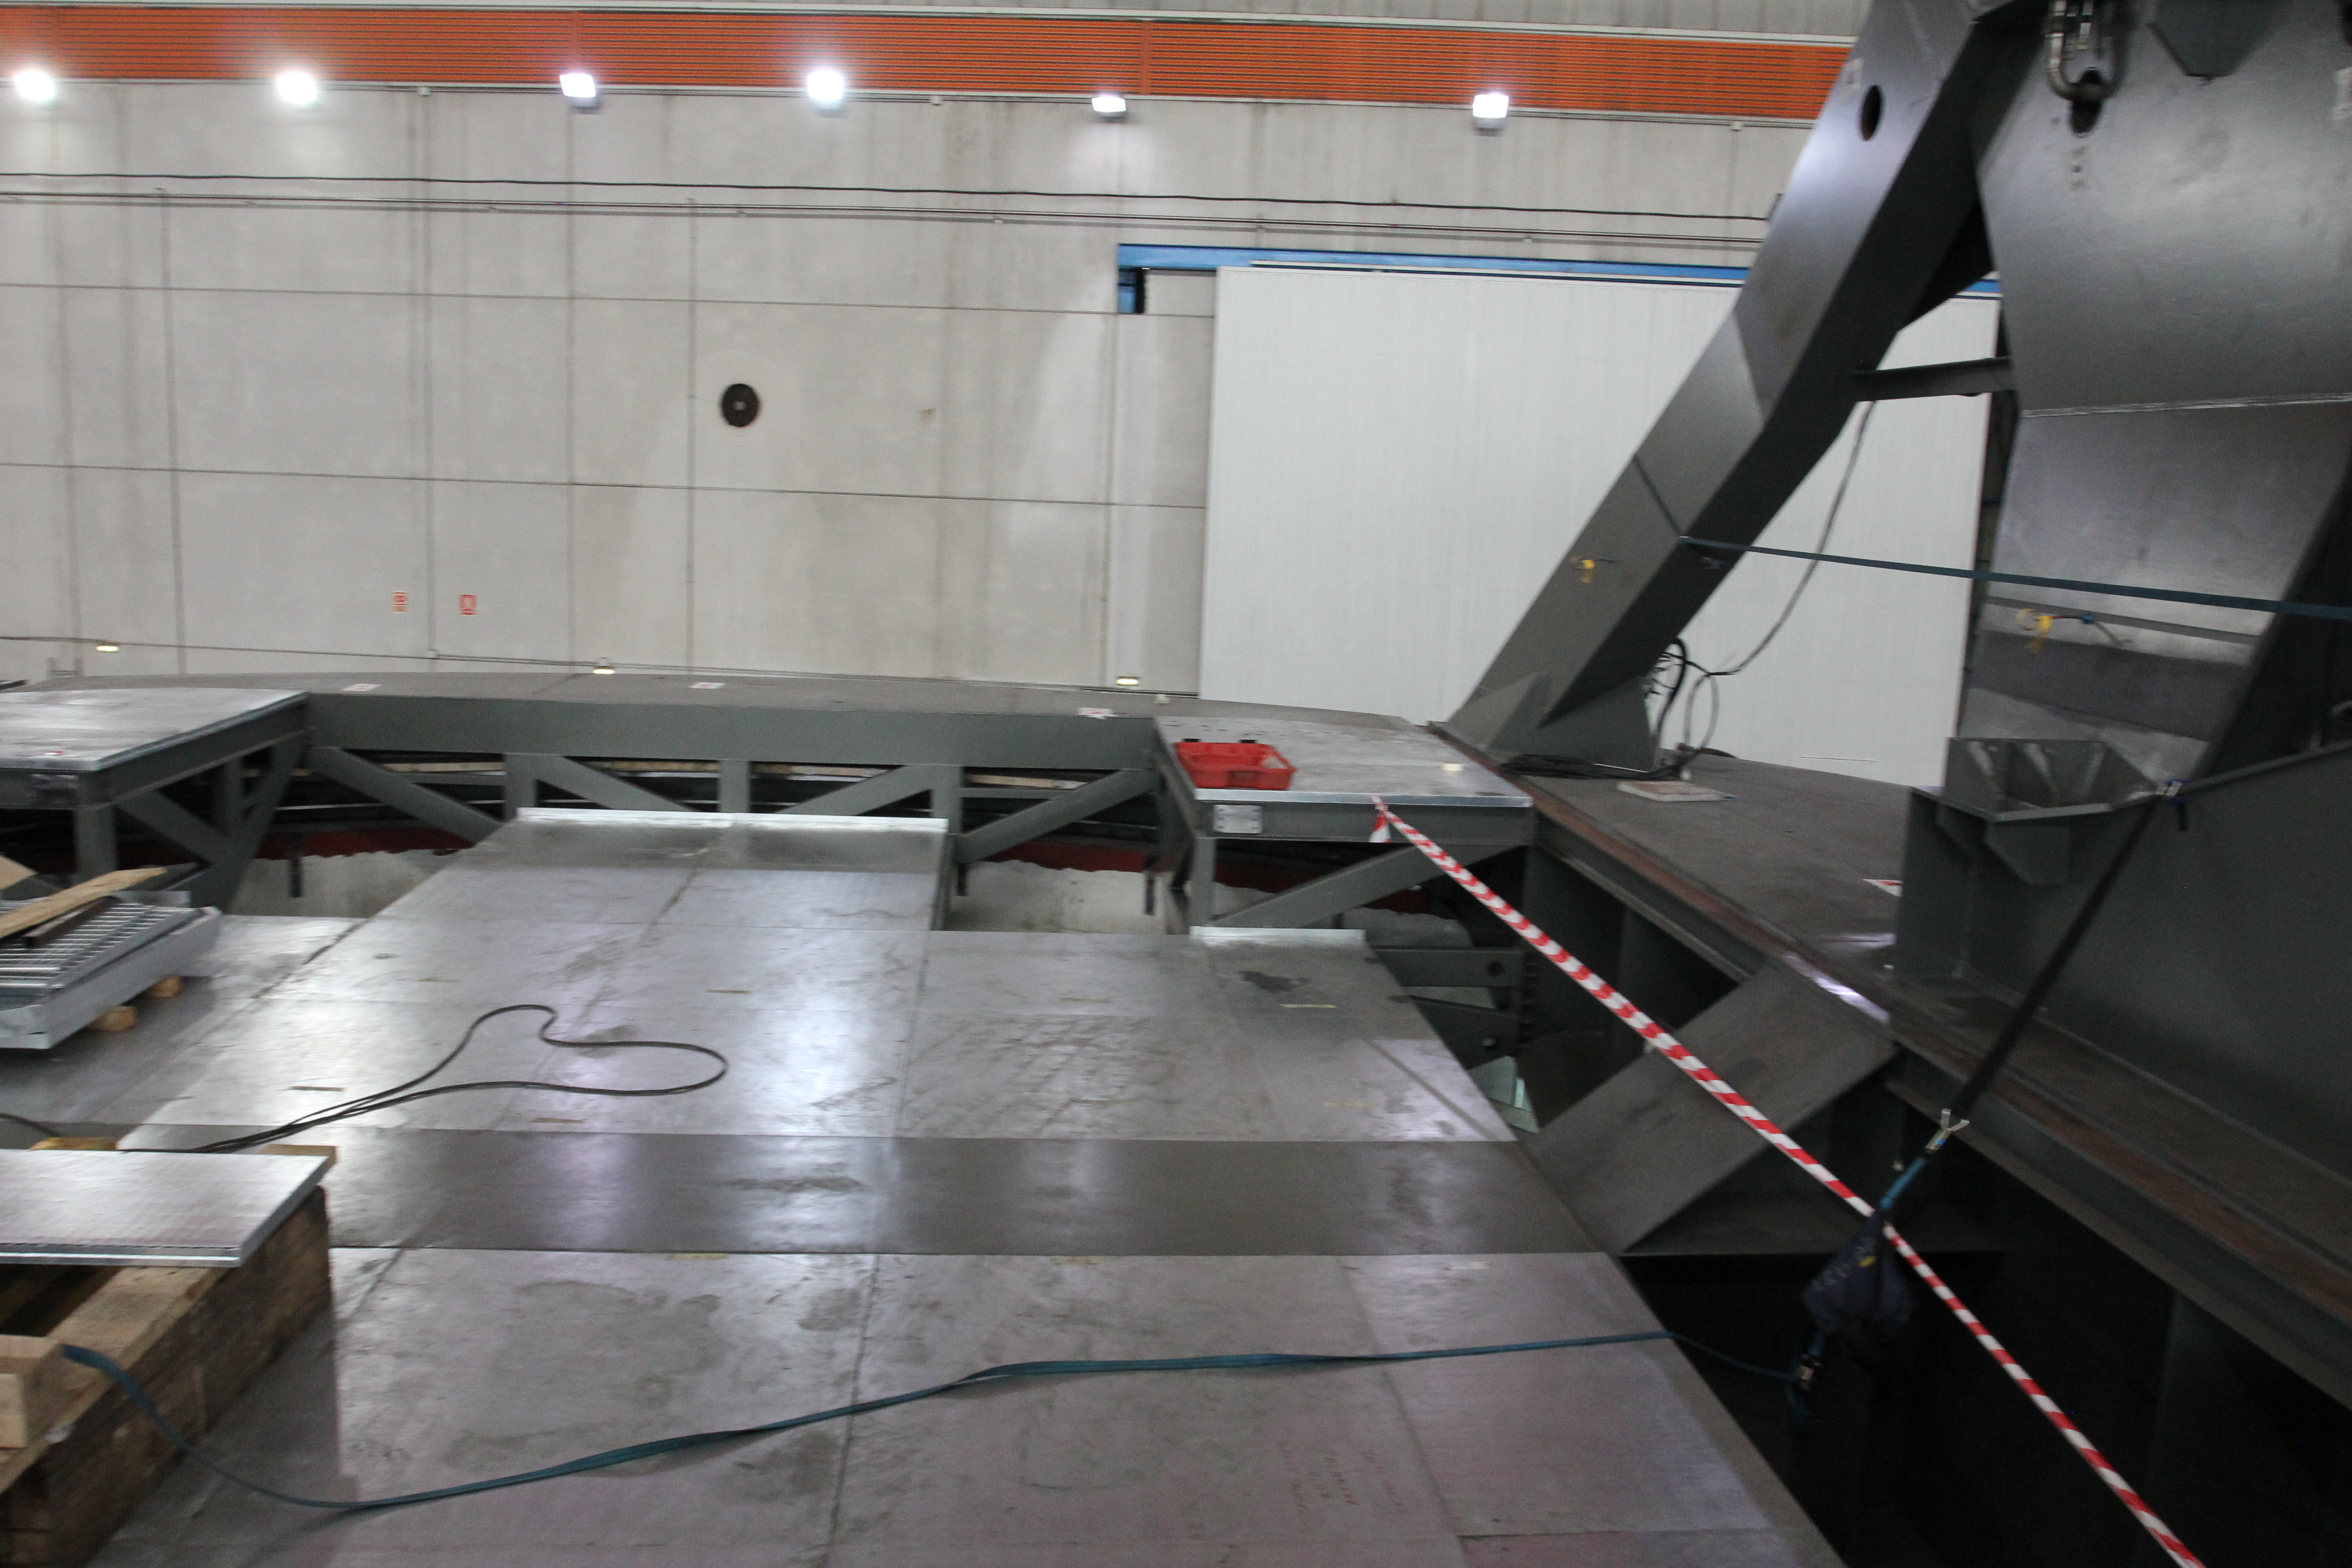

Azimuth floor

Enormous progress was made on the Telescope Mount Assembly (TMA) at subcontractor Asturfeito in July, 2017. The azimuth floor was completed, the surrogate camera and surrogate secondary mirror were sandblasted and prepared for painting, and installation of electrical components is underway. Safety Manager Chuck Gessner, Safety Coordinator Sandra Romero, and Telescope and Site Technical Manager Shawn Callahan visited the contractor’s facility at the end of July to conduct a review of the TMA’s trial assembly and numerous safety mechanisms.This photo shows the completed azimuth floor.

Credit: Rubin Observatory/NSF/AURA